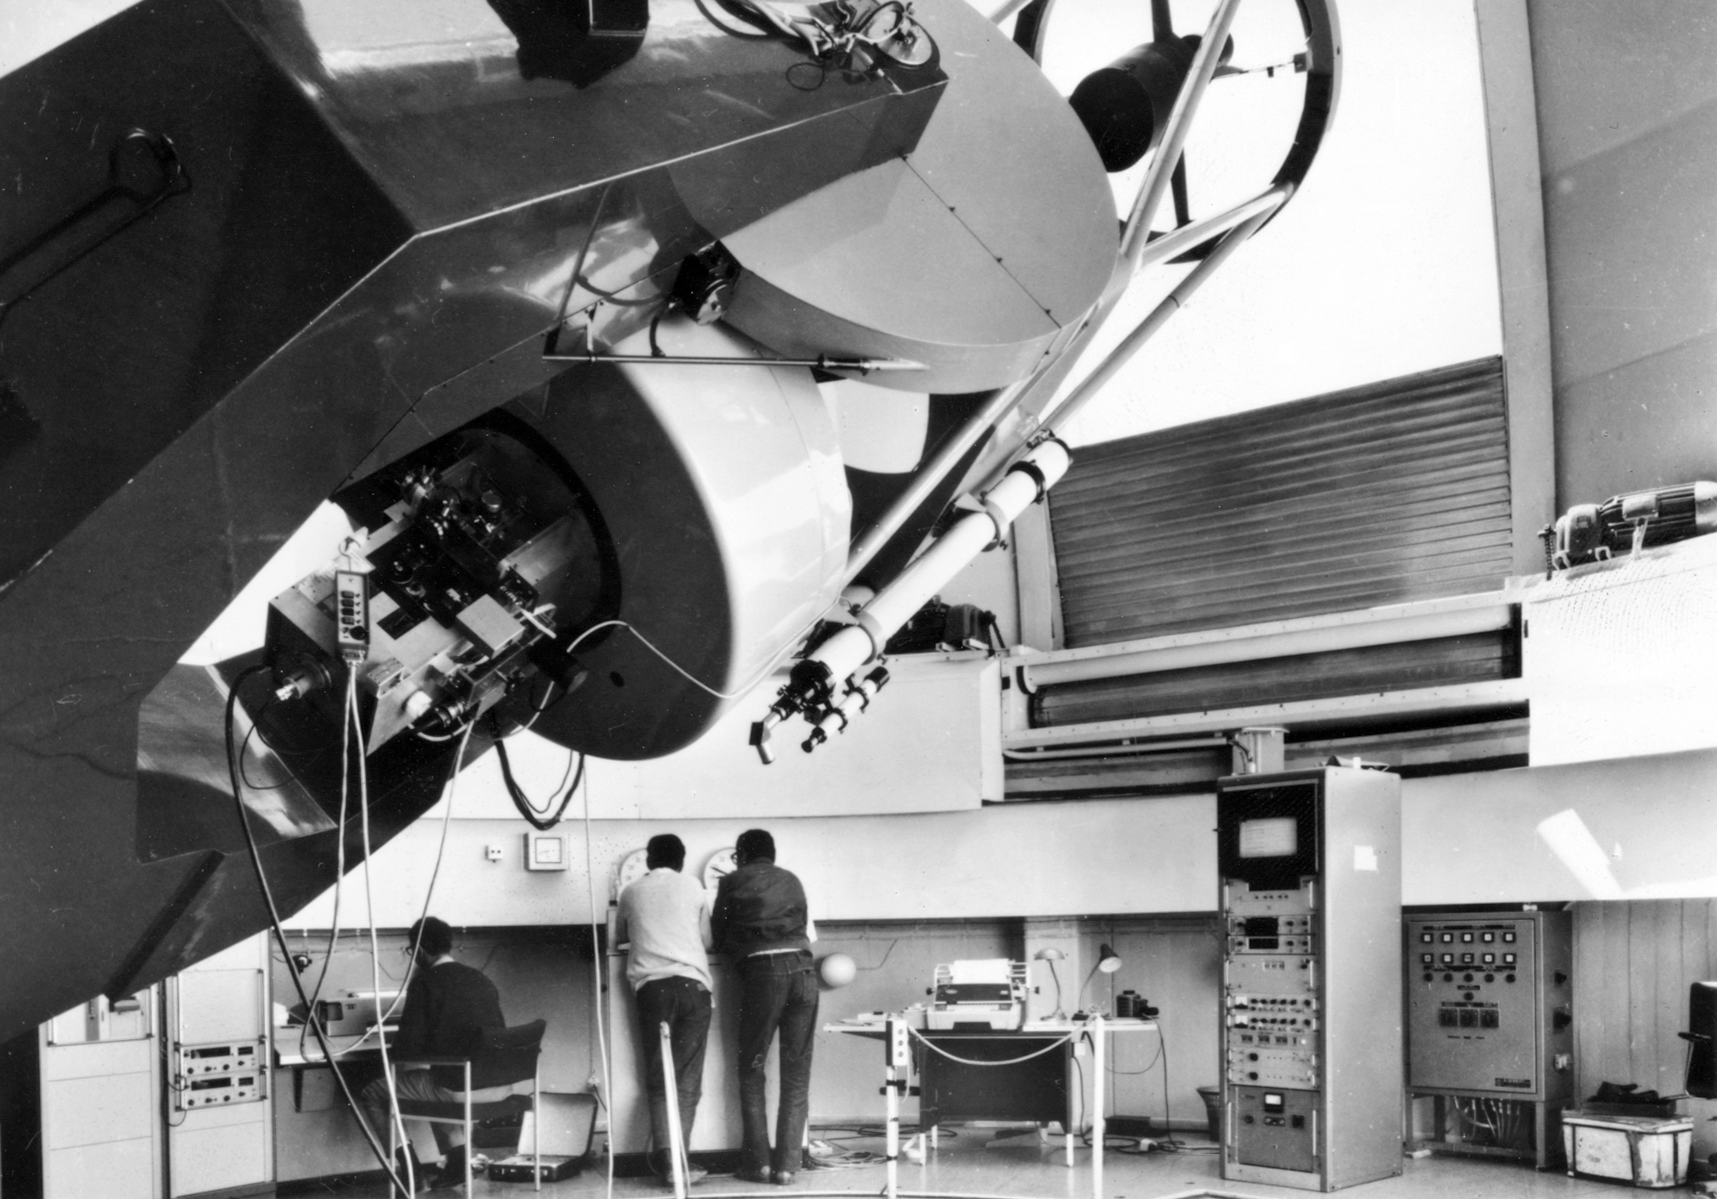

Inside the dome of the ESO 1-metre telescope

Picture taken inside the dome of the ESO 1-metre telescope, at La Silla. This telescope started operations in the late 1960s and is currently decommissioned.

Credit: ESO